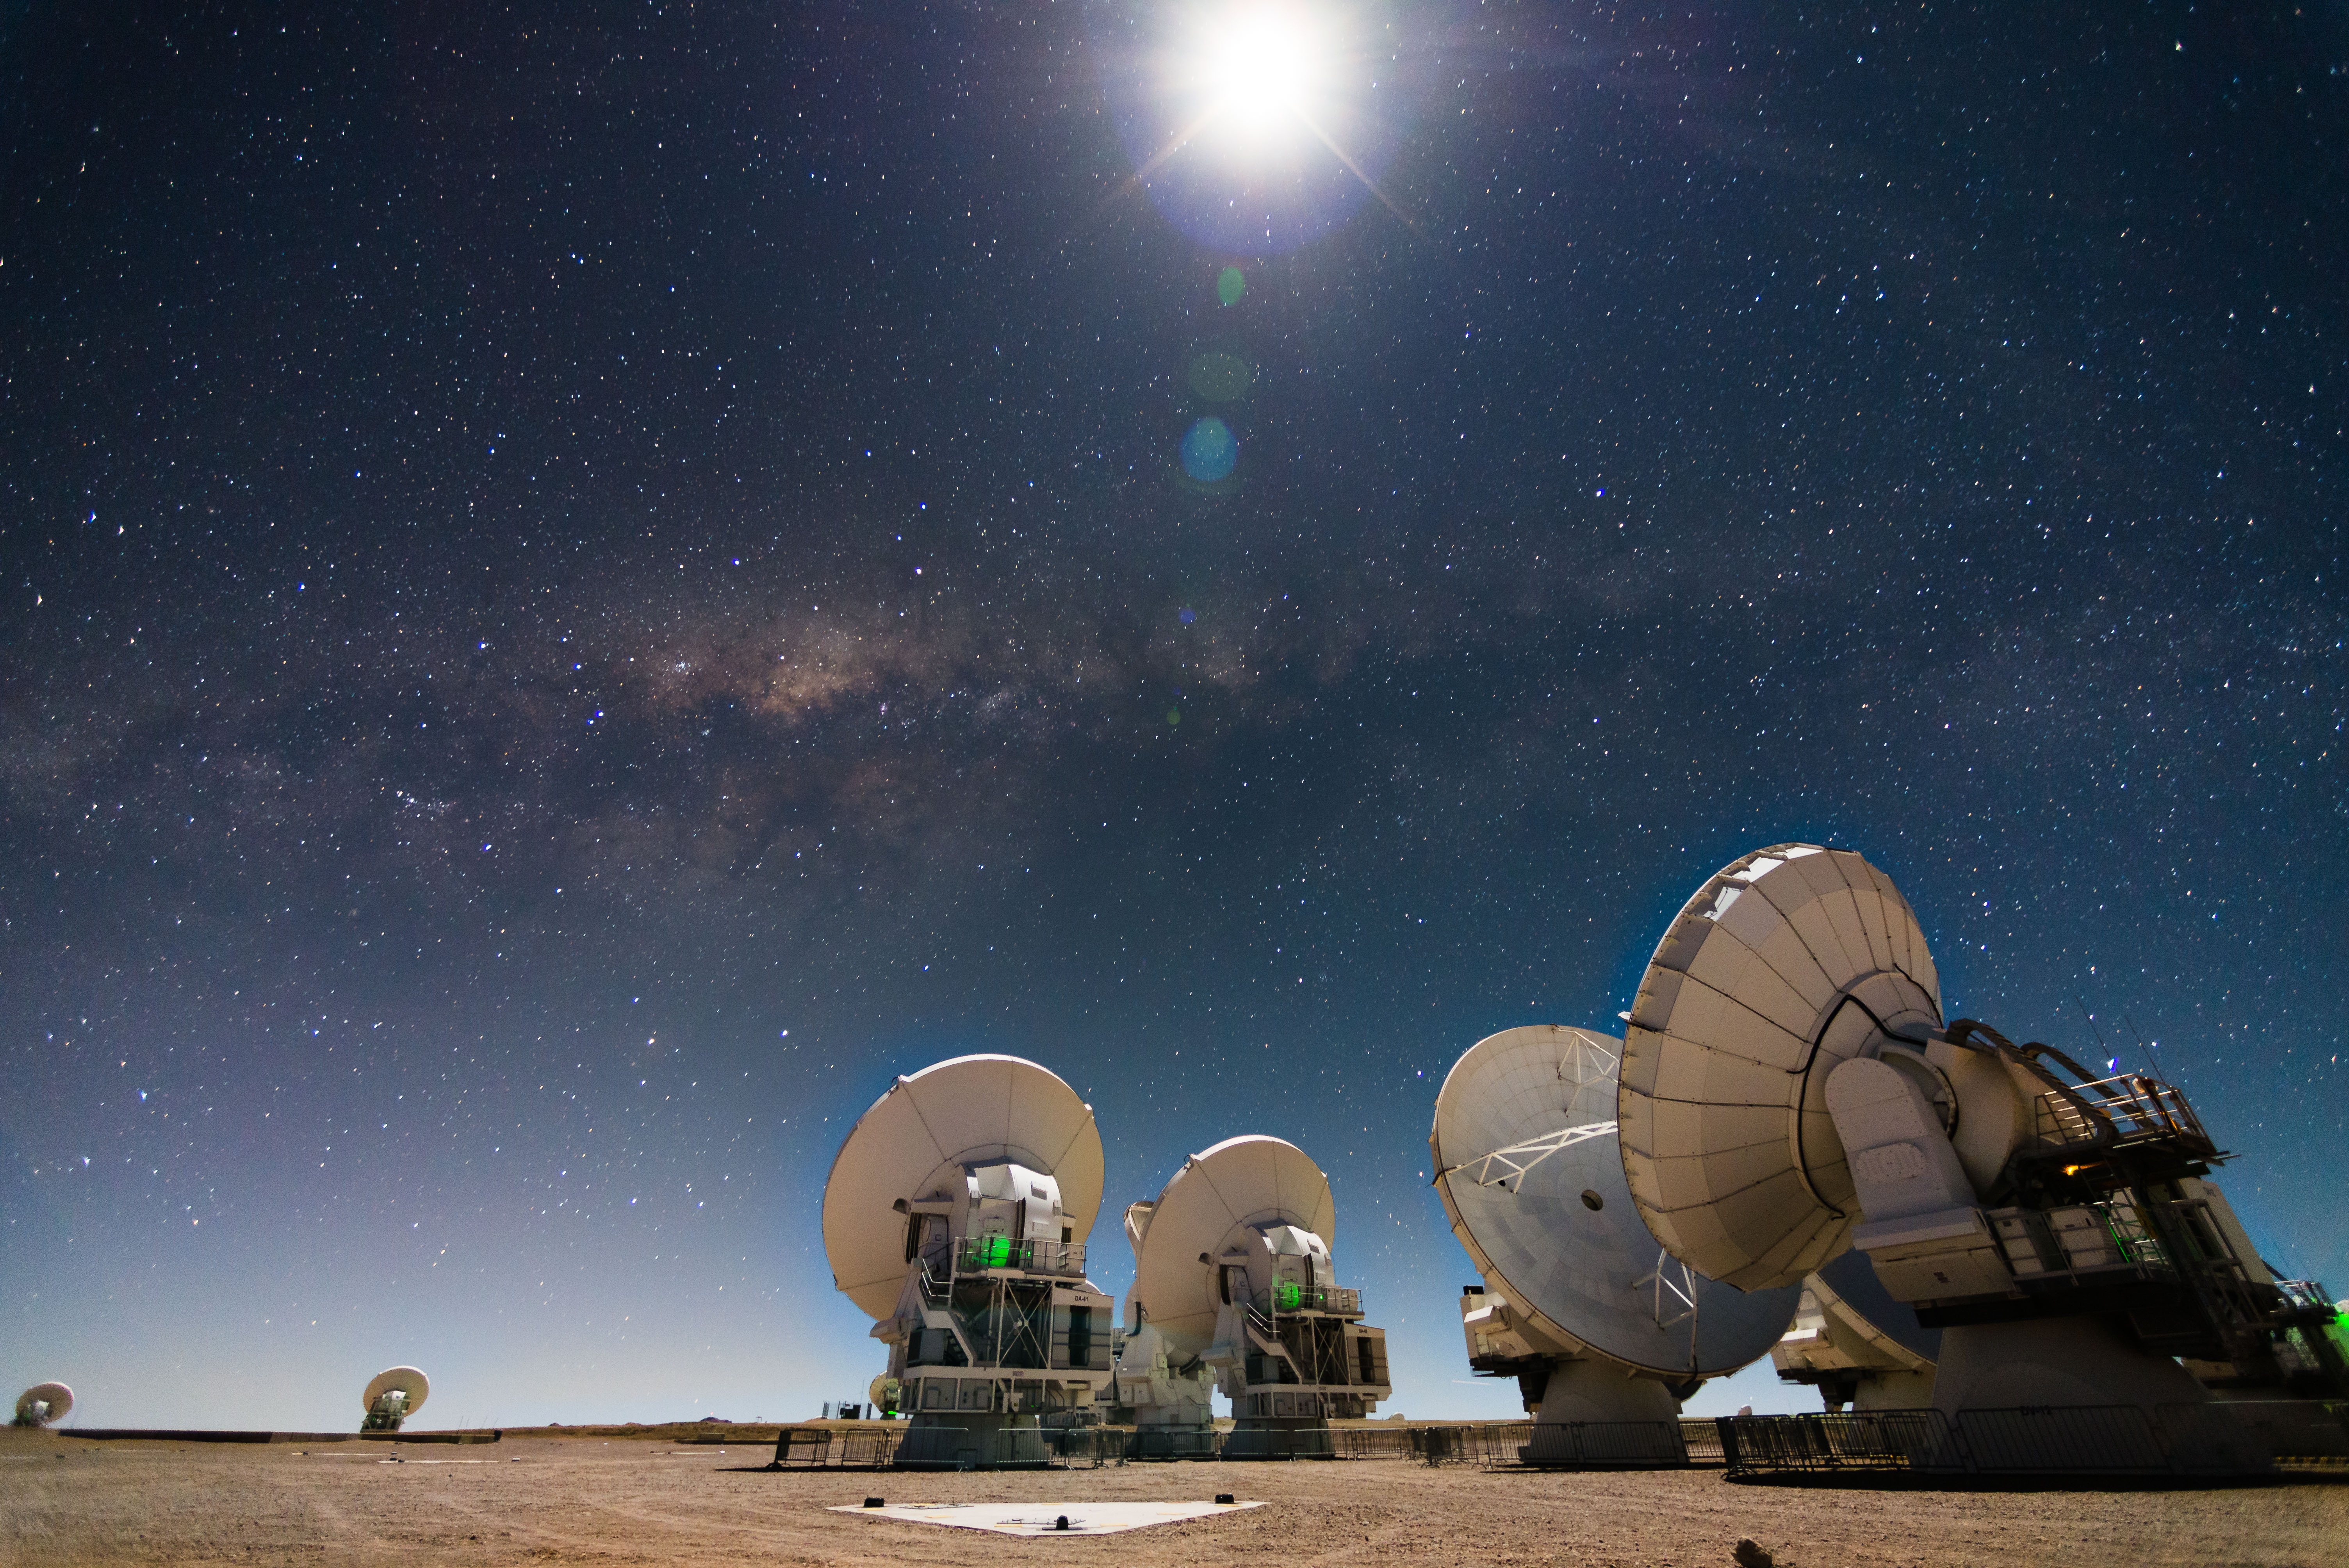

Thanks to a long exposure photographic shot

Thanks to a long exposure photographic shot, it is possible to observe at night how the ALMA antennas seem to meet secretly under the strong brightness of the Moon and the Milky Way.

Credit: ALMA (ESO / NAOJ / NRAO)